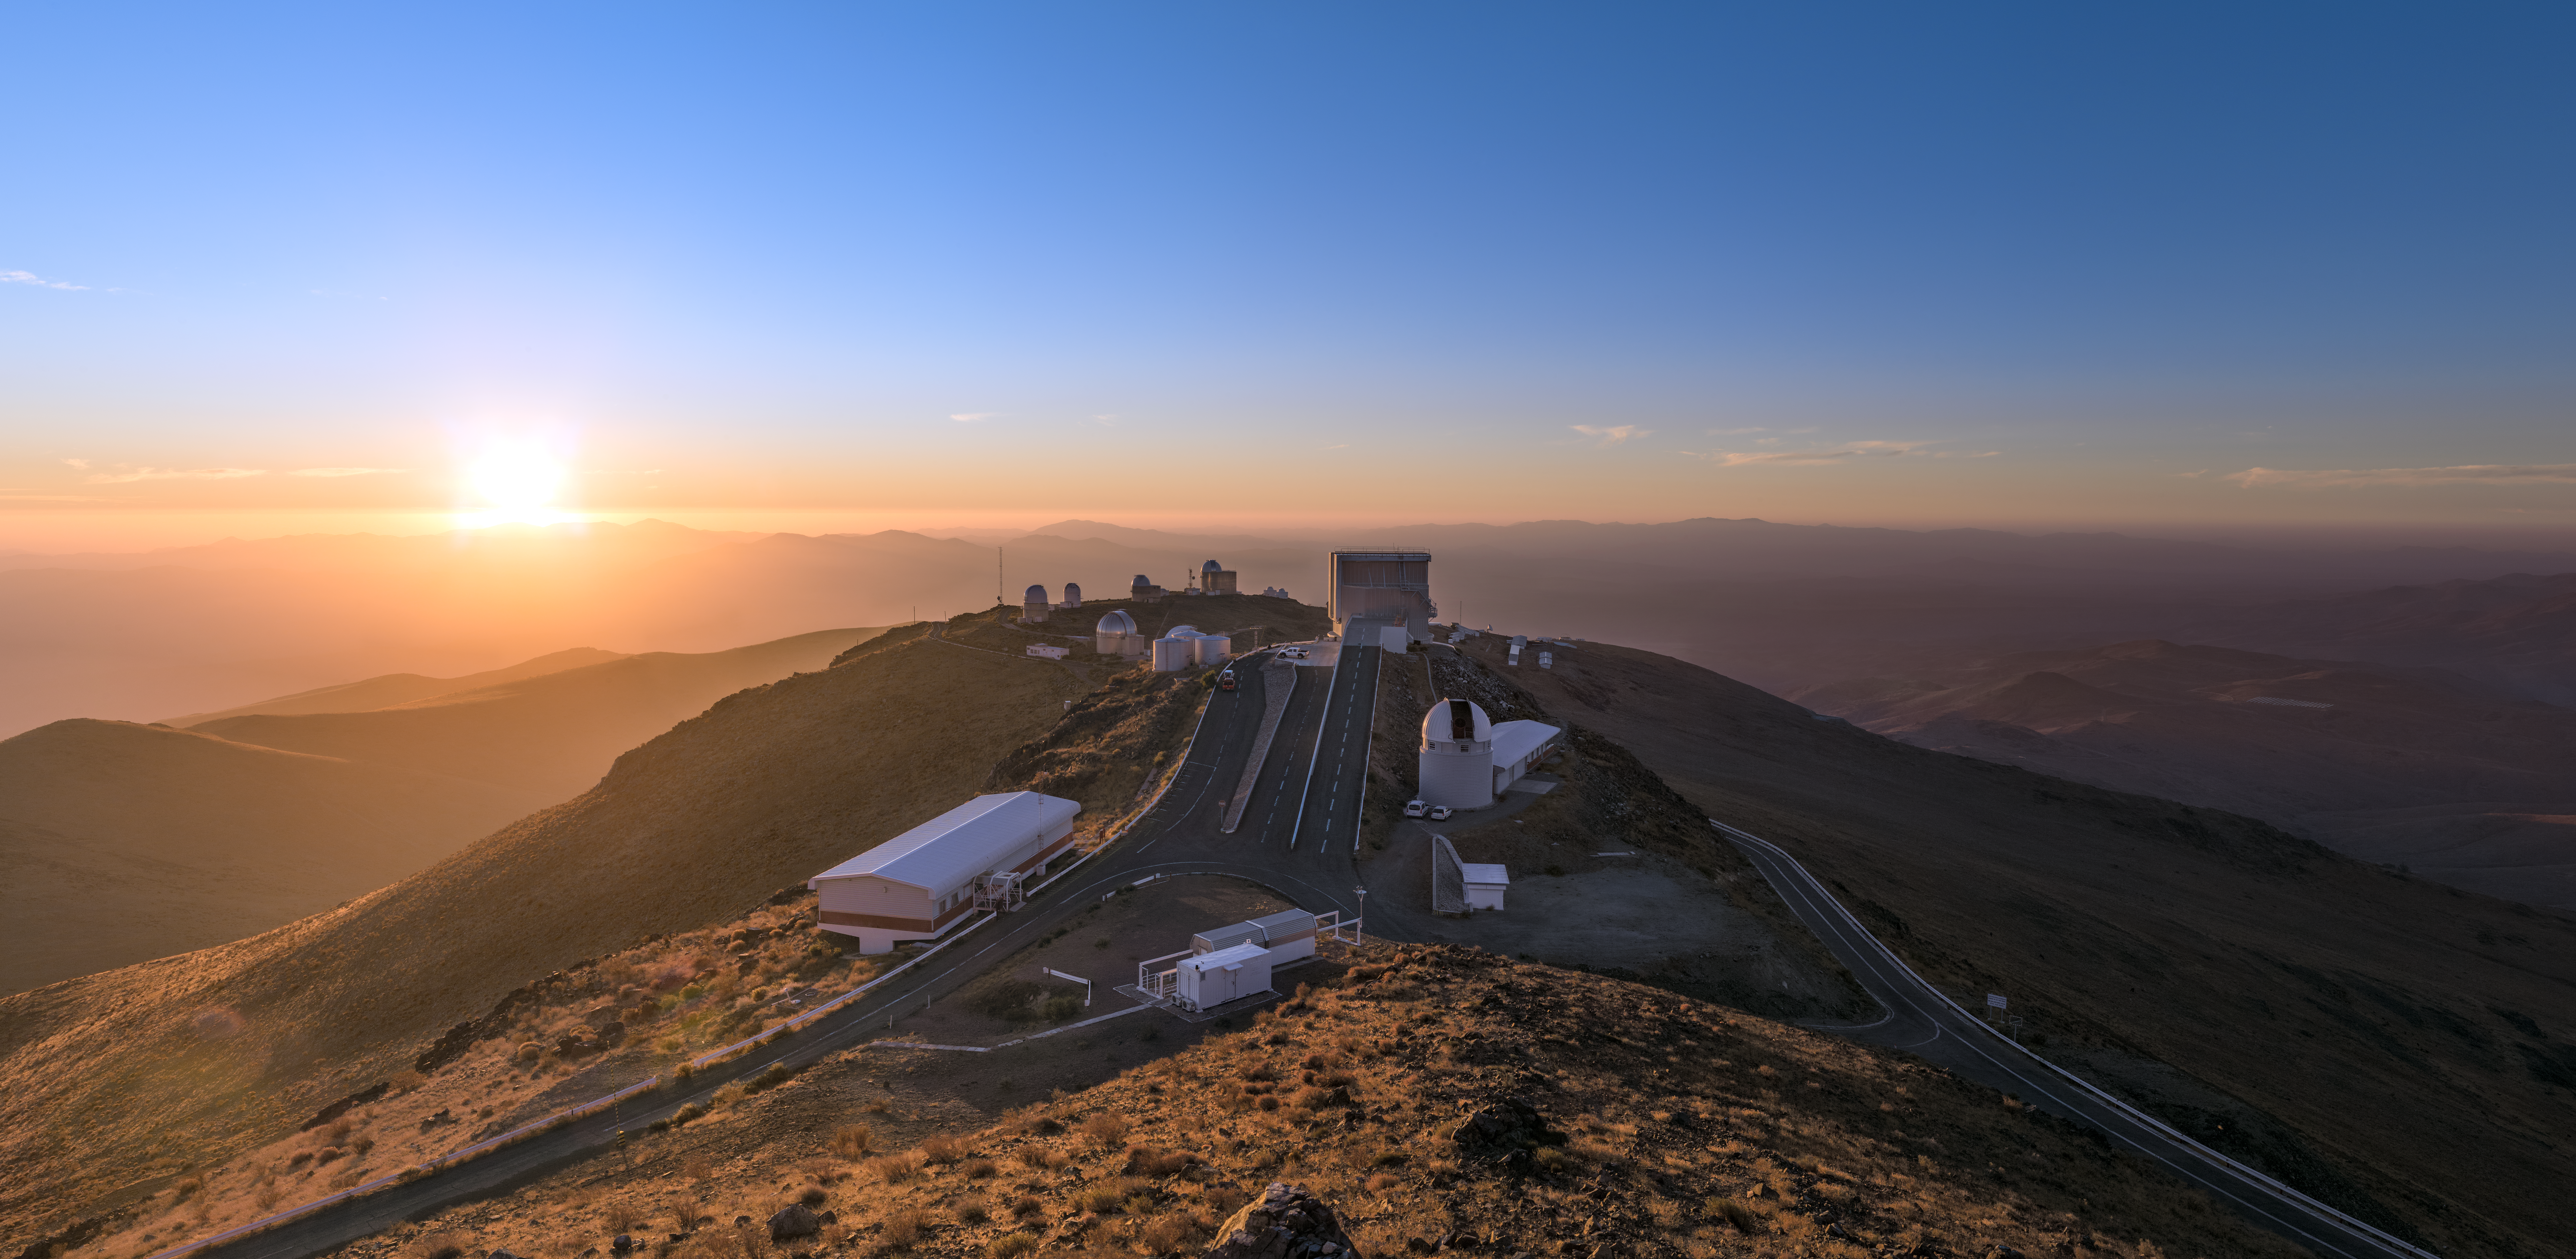

Sun rays over La Silla

The many telescopes which operate at ESO's La Silla Observatory can be seen here, spreading over a hill-top in the Chilean Atacama Desert.

Credit: ESO/P. Horálek